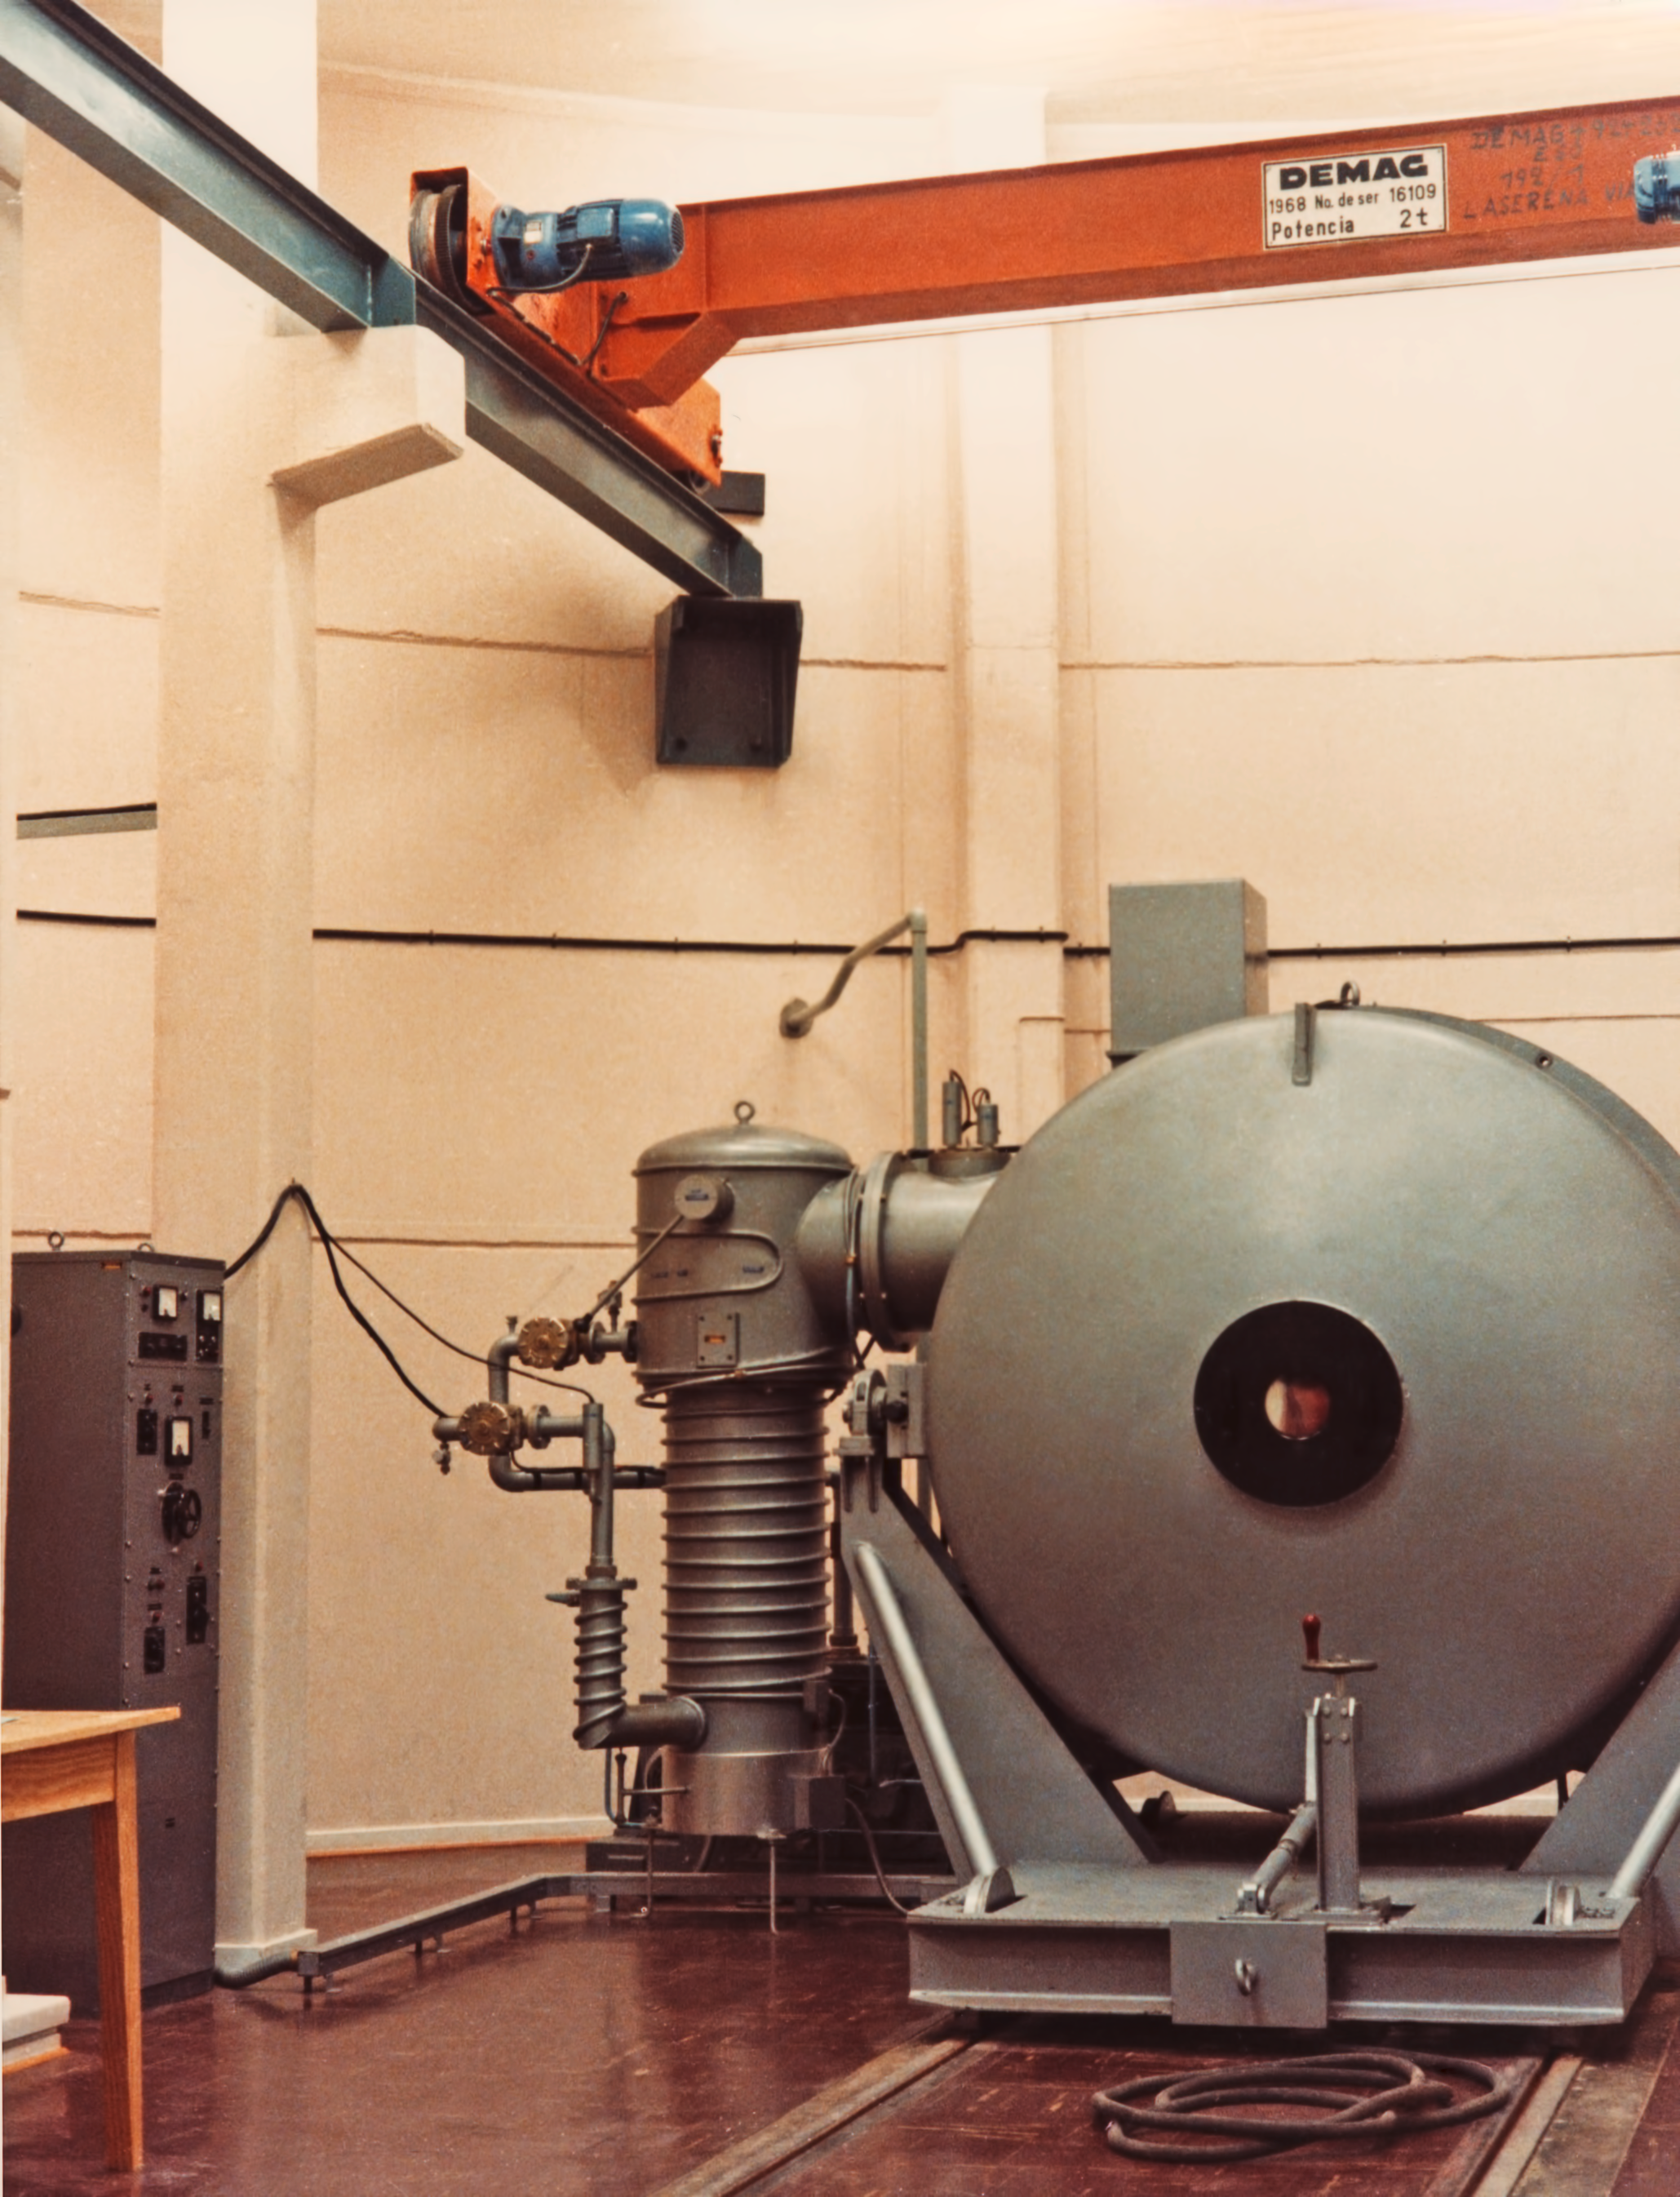

La Silla coating plant

The coating plant at La Silla Observatory, in 1969.

Credit: ESO/Hochtief